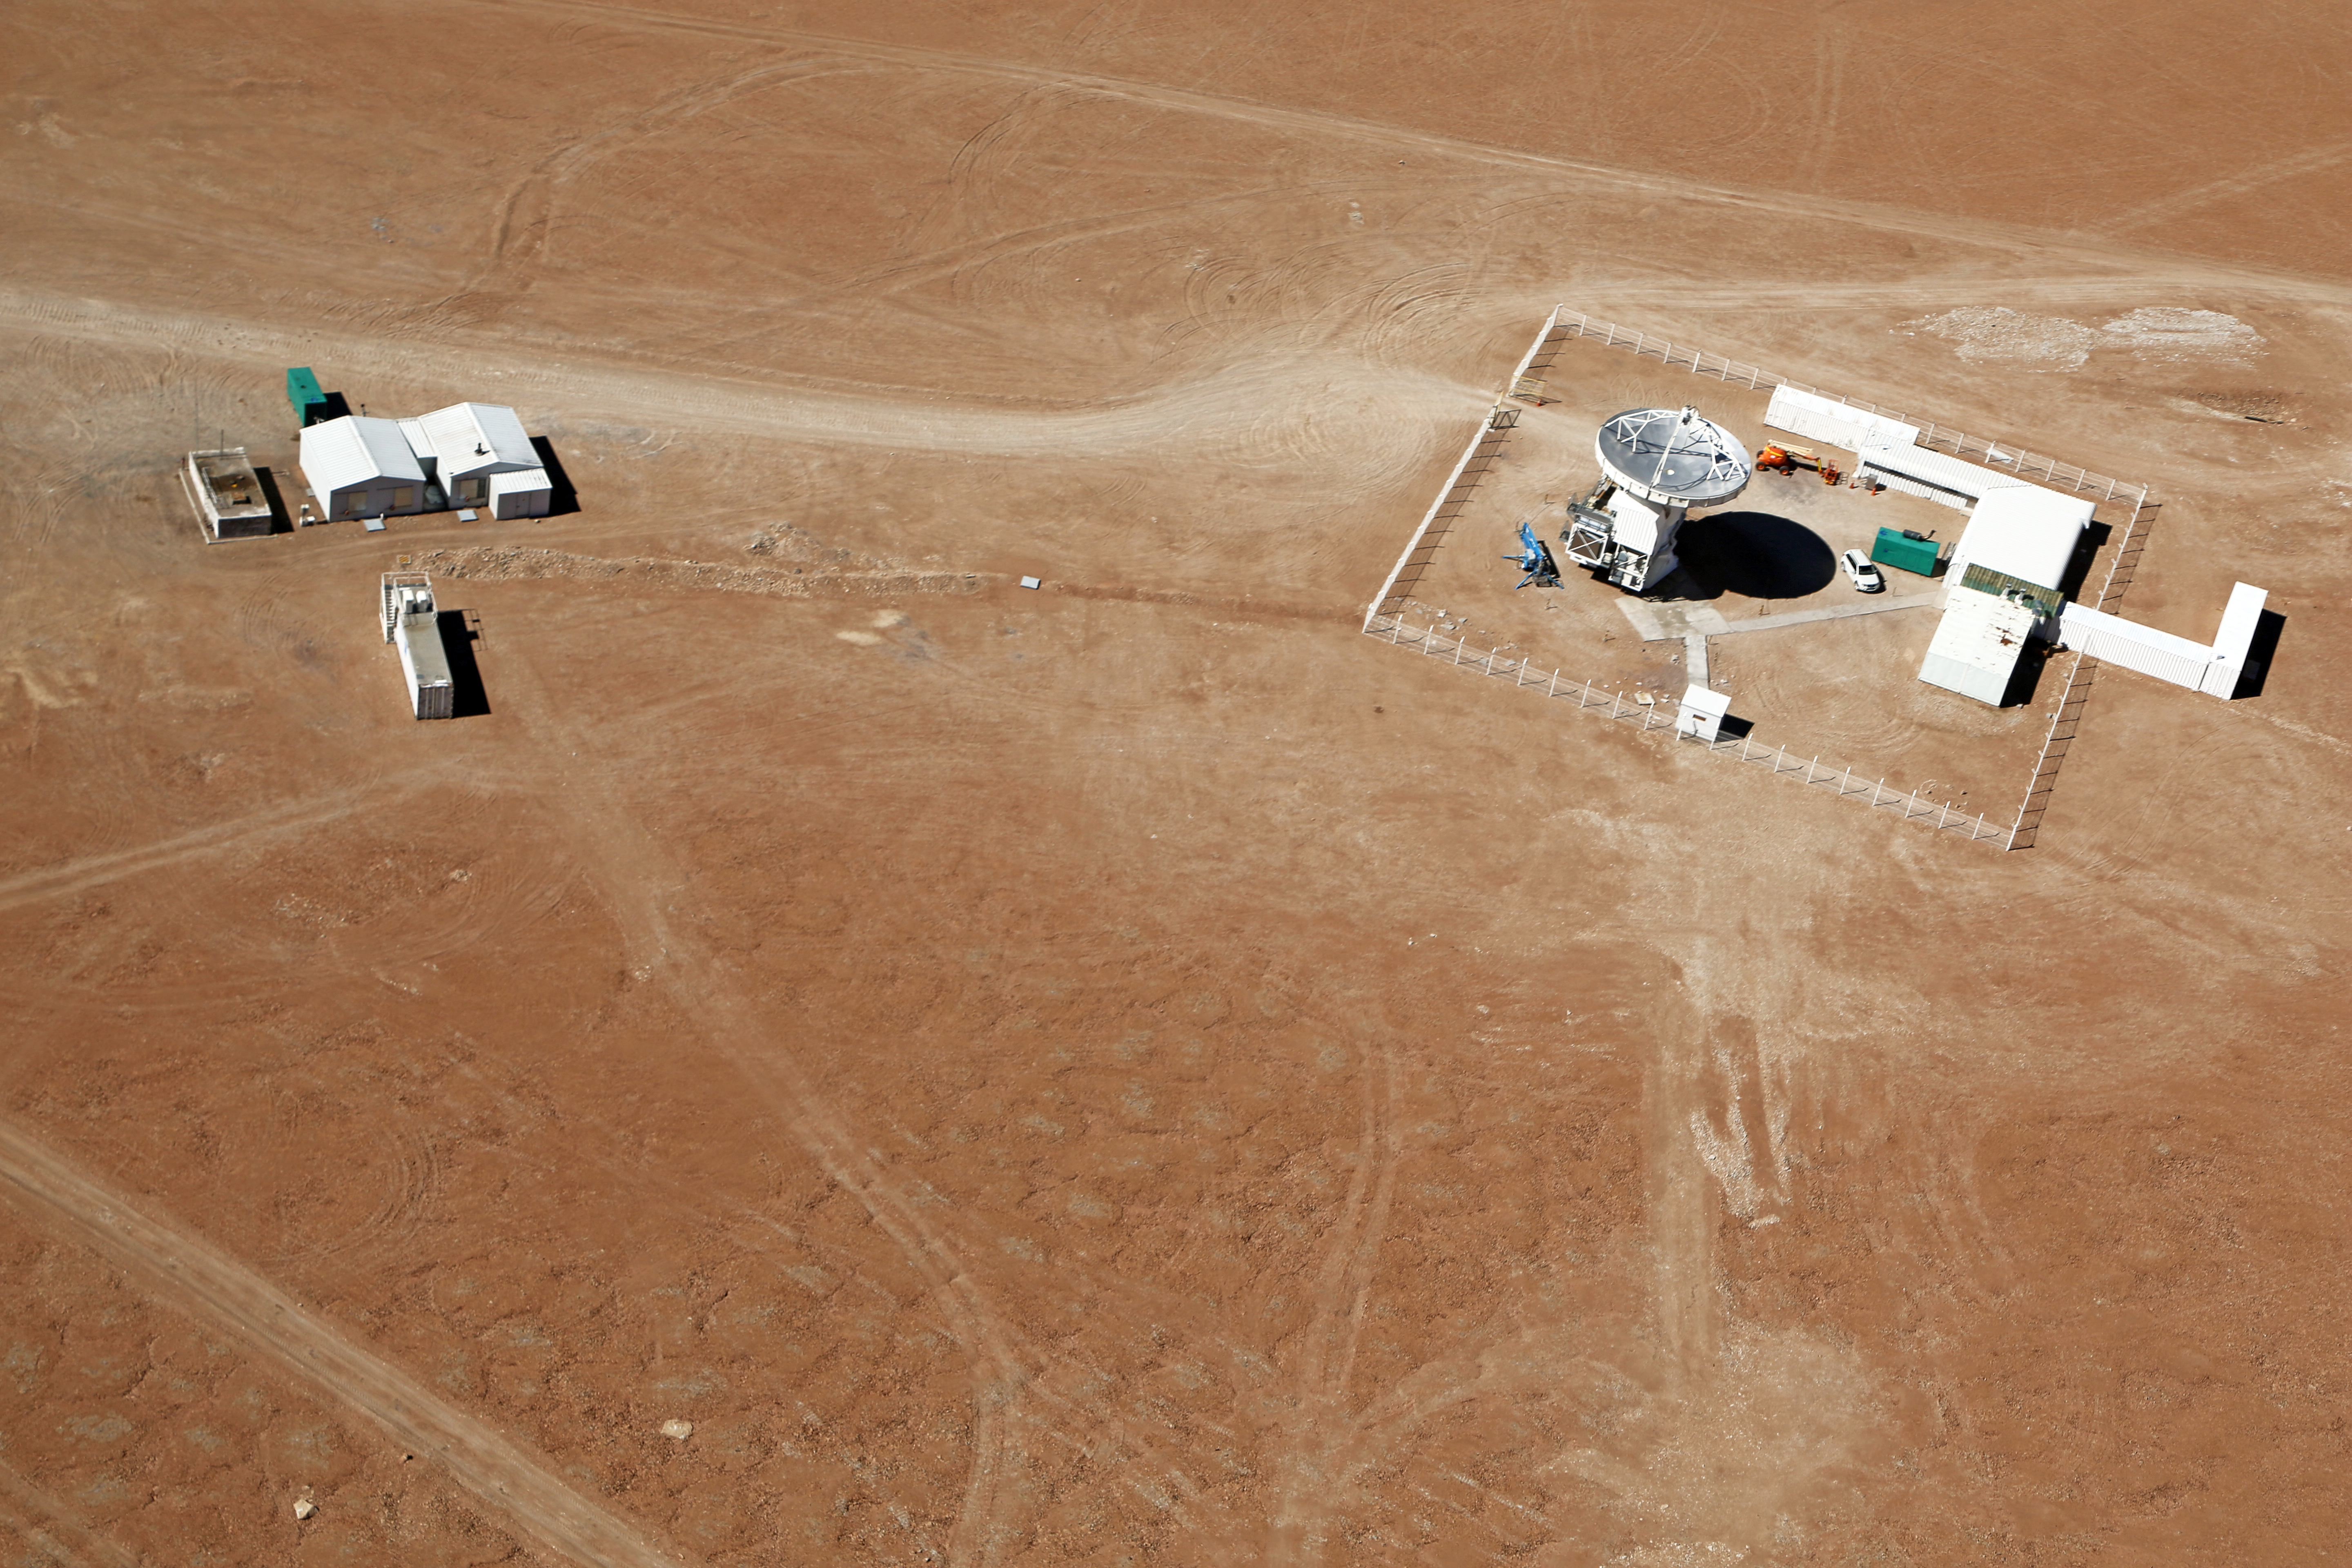

APEX seen from above

The Atacama Pathfinder Experiment (APEX) is a radio telescope located at 5,100 meters above sea level, at the Llano de Chajnantor Observatory in the Atacama desert, in northern Chile, 50 kilometers to the east of San Pedro de Atacama.

The APEX telescope is a modified ALMA (Atacama Large Millimeter Array) prototype antenna and is located at the site of the ALMA observatory. It is designed to find targets that ALMA can study in greater detail.

Credit: Clem & Adri Bacri-Normier (wingsforscience.com)/ESO